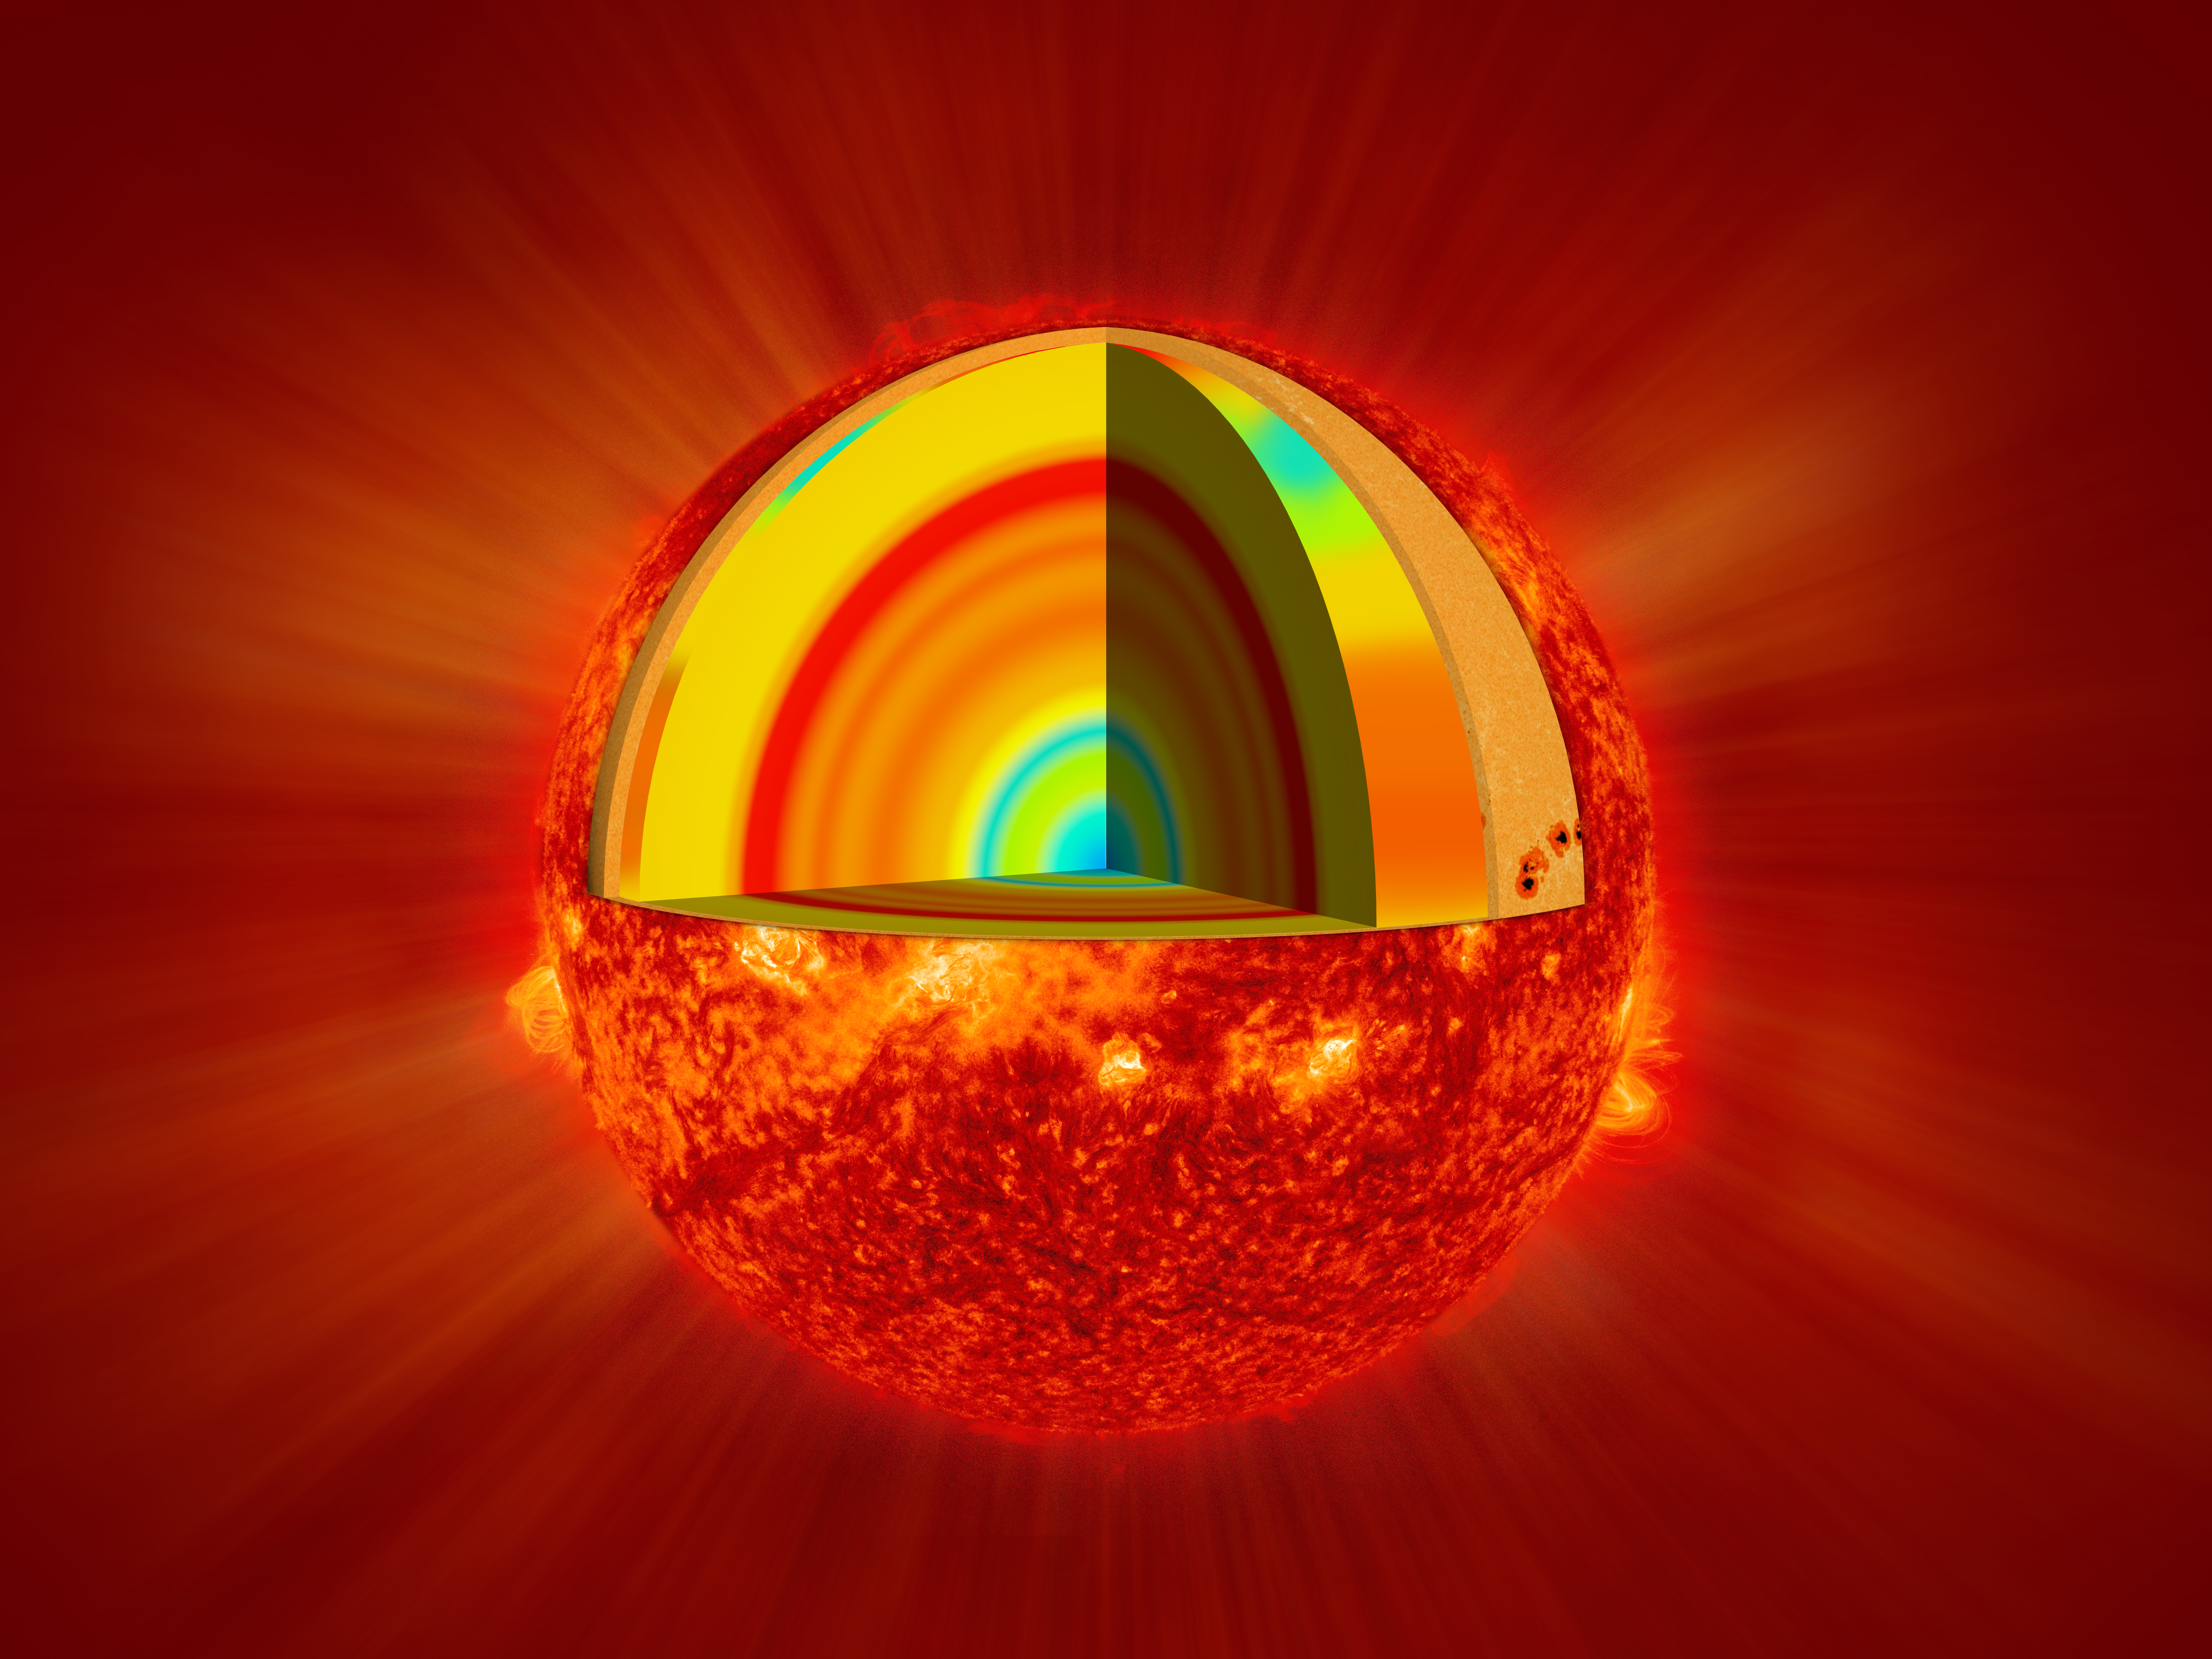

Layers of the Sun

Diagram illustrates the layers of the Sun.

Credit: NASA/SDO/NOIRLab/NSF/AURA